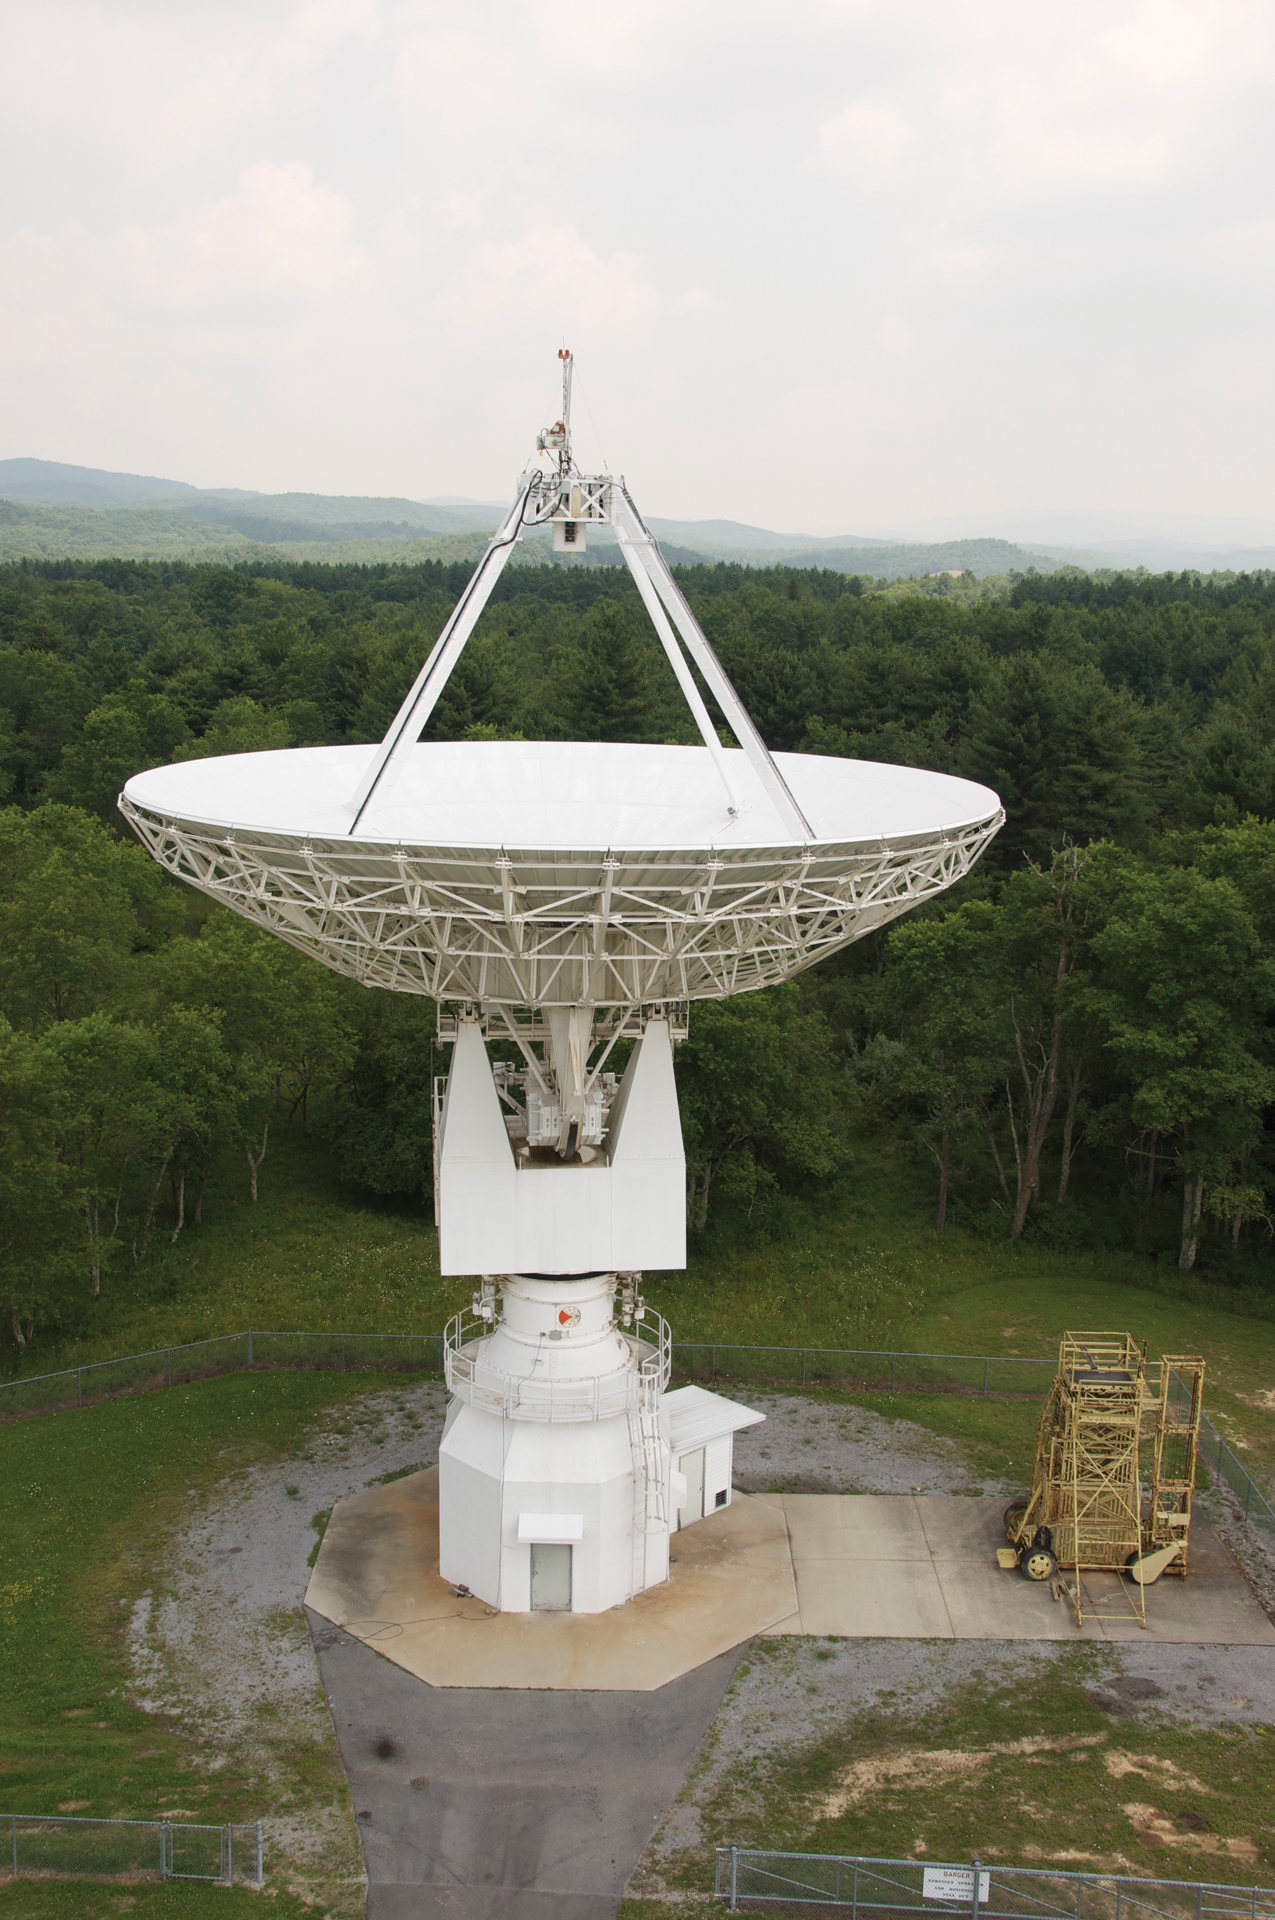

Skynet's First Radio Telescope

The 20-meter telescope arrived as a guest at Green Bank in 1994. It was built by RSI and installed by the US Naval Observatory as a member of its various Earth observing programs. In 2000, USNO cutbacks shut it down, but we kept it running to use as a receiver-testing telescope. In 2012, it became the first radio telescope in the UNC's Skynet project of remotely-controlled educational telescopes.

Credit: NRAO/AUI/NSF